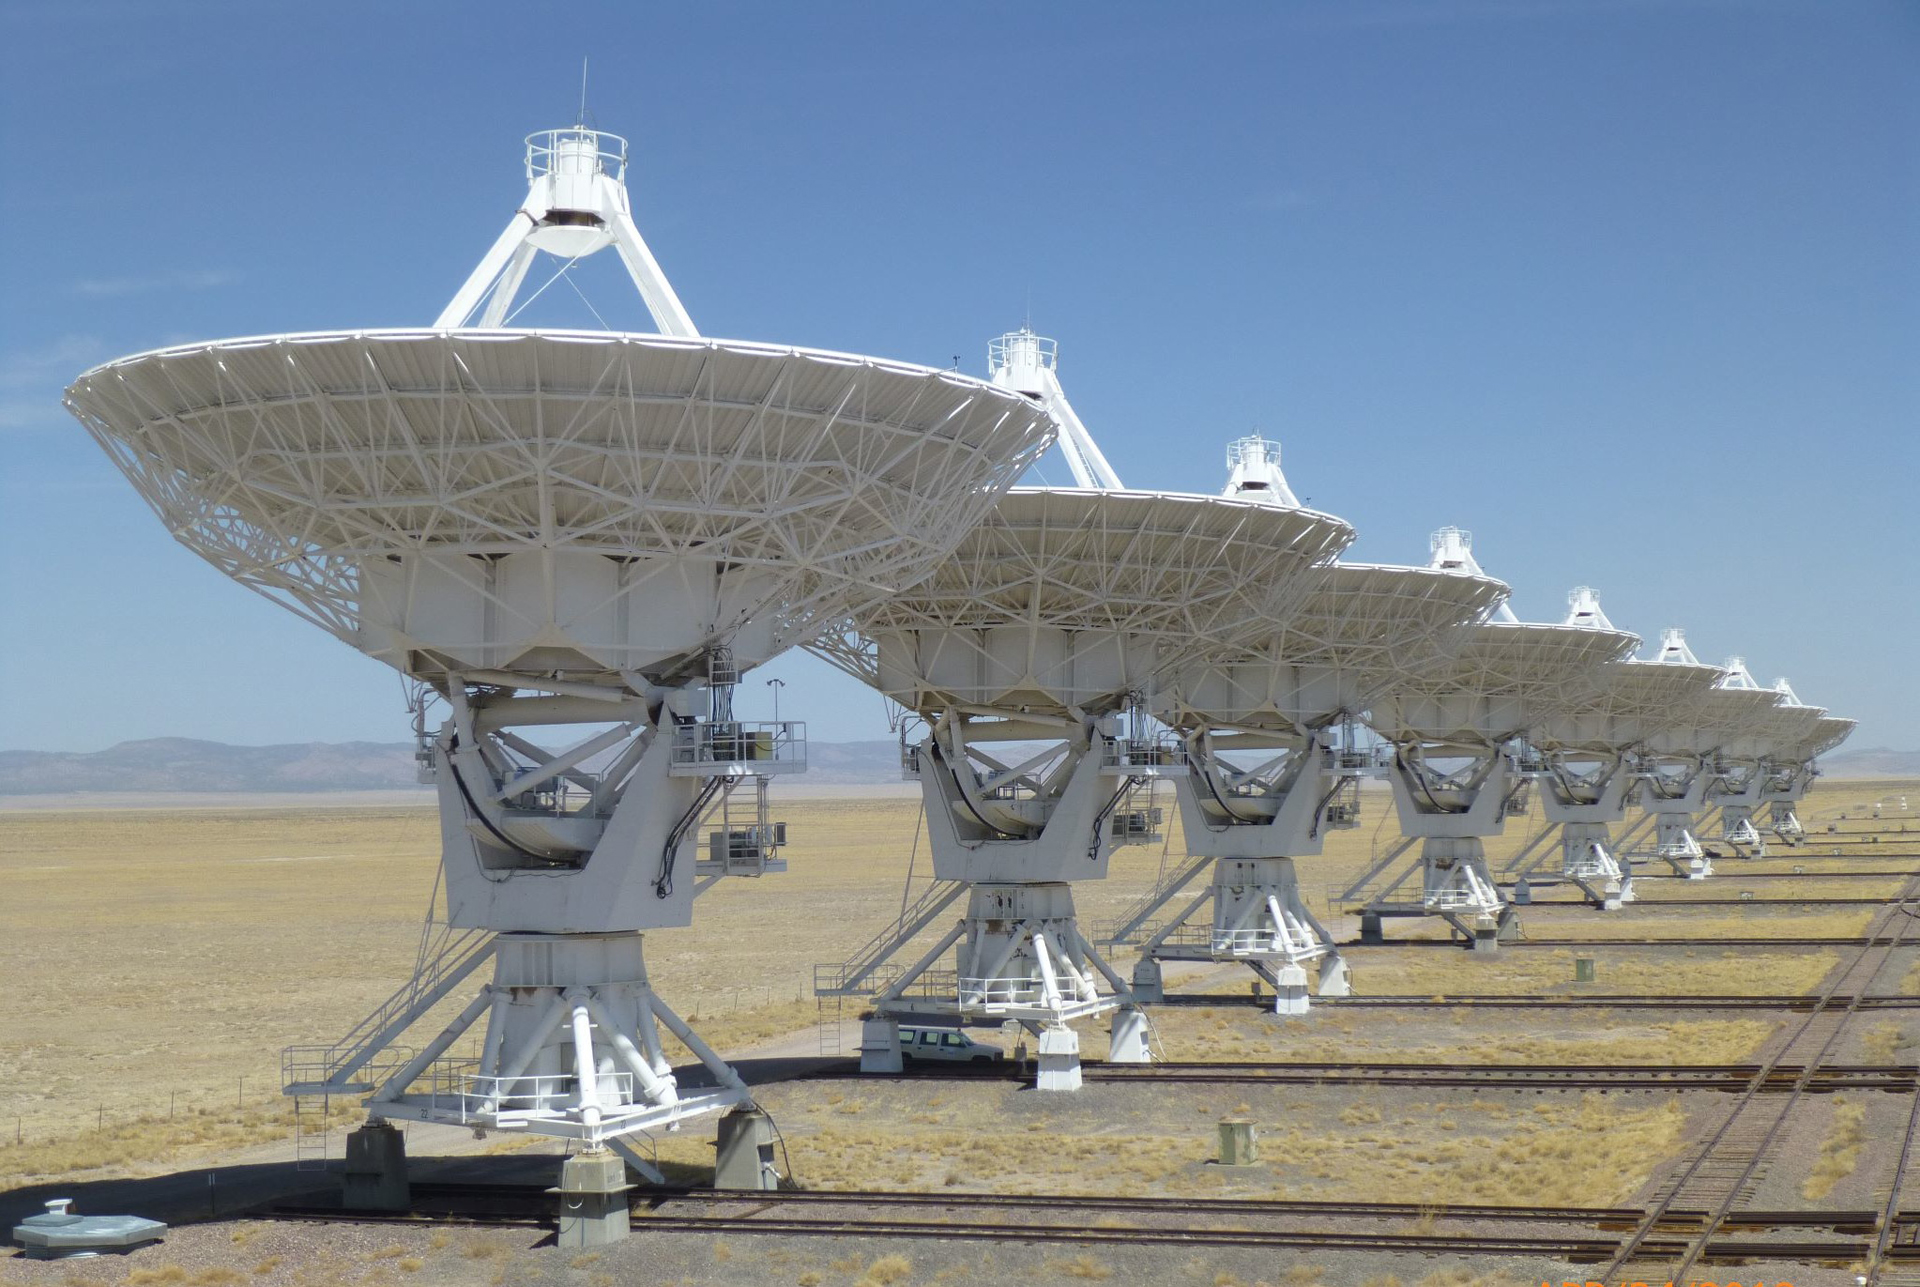

Giant Ducks in a Row

The North Arm of the Very Large Array shows perfectly aligned 25-meter antennas in their stowed position. This is D-configuration, when all 27 antennas of the VLA sit on the piers closest together, forming an array only 1km in diameter.

Credit: W. Grammer, NRAO/AUI/NSF